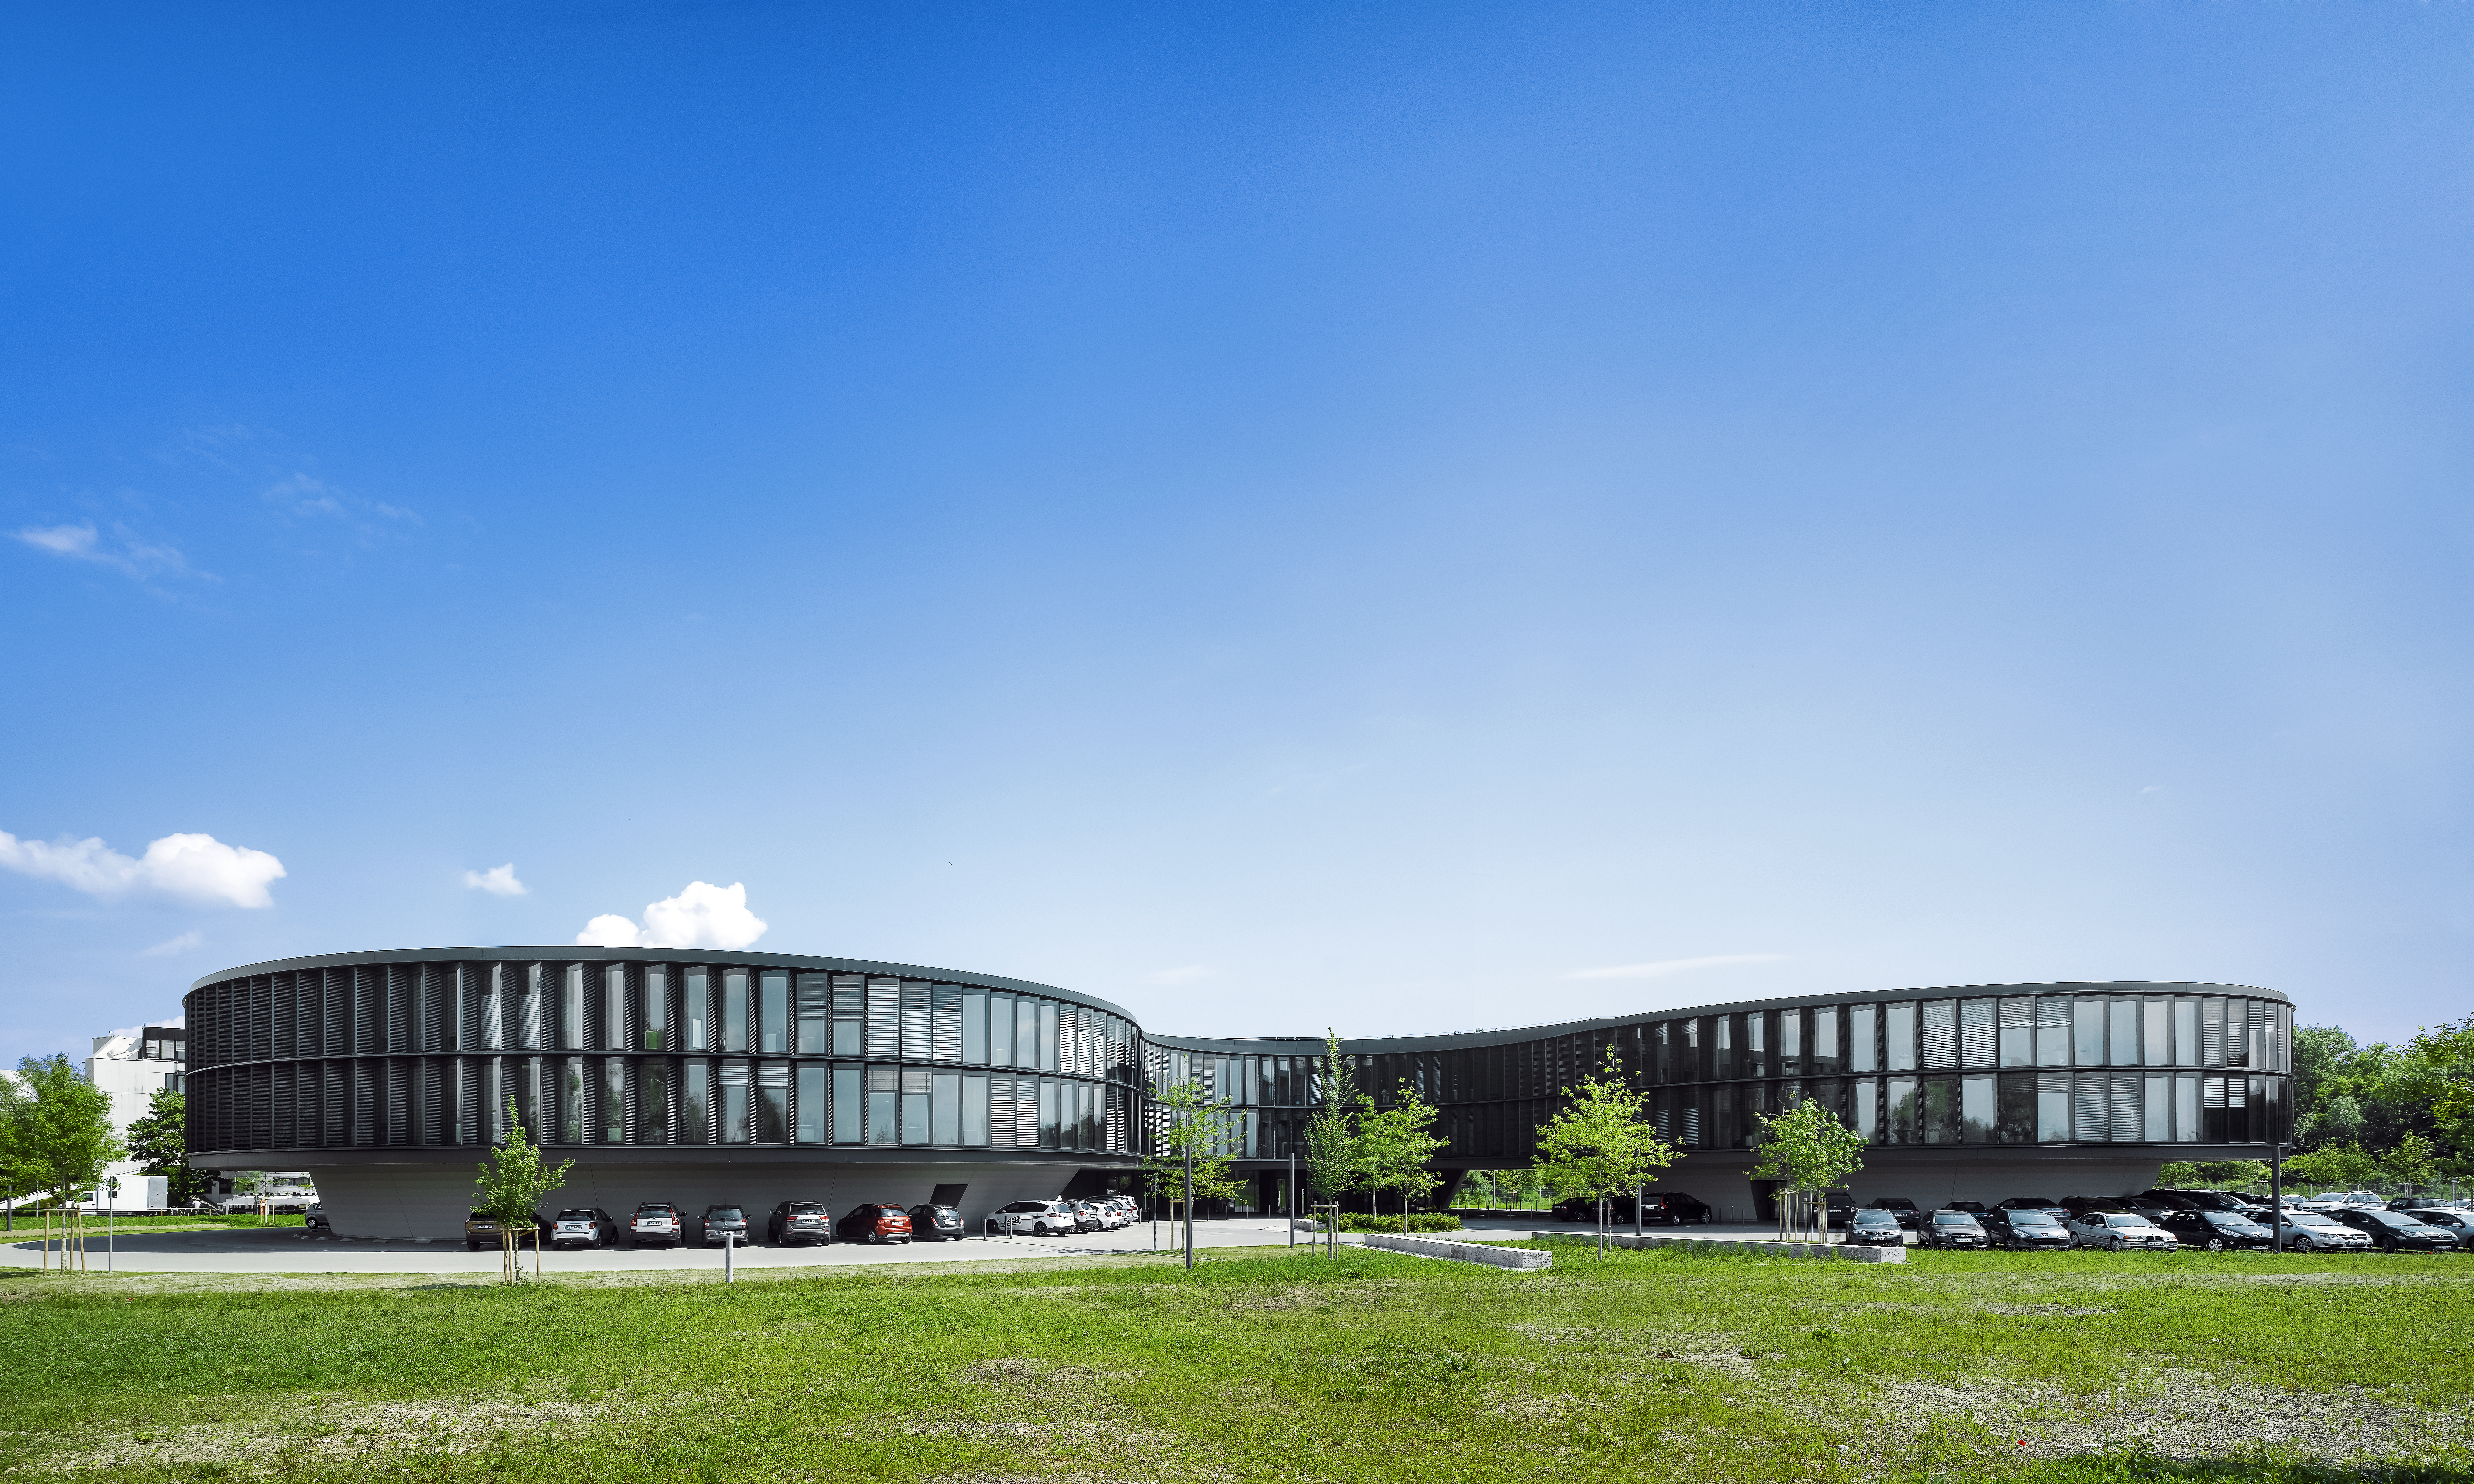

ESO Headquarters

The new office buildings of the ESO Headquarters in Garching, Germany, seen from the South.

Credit: Roland Halbe/ESO